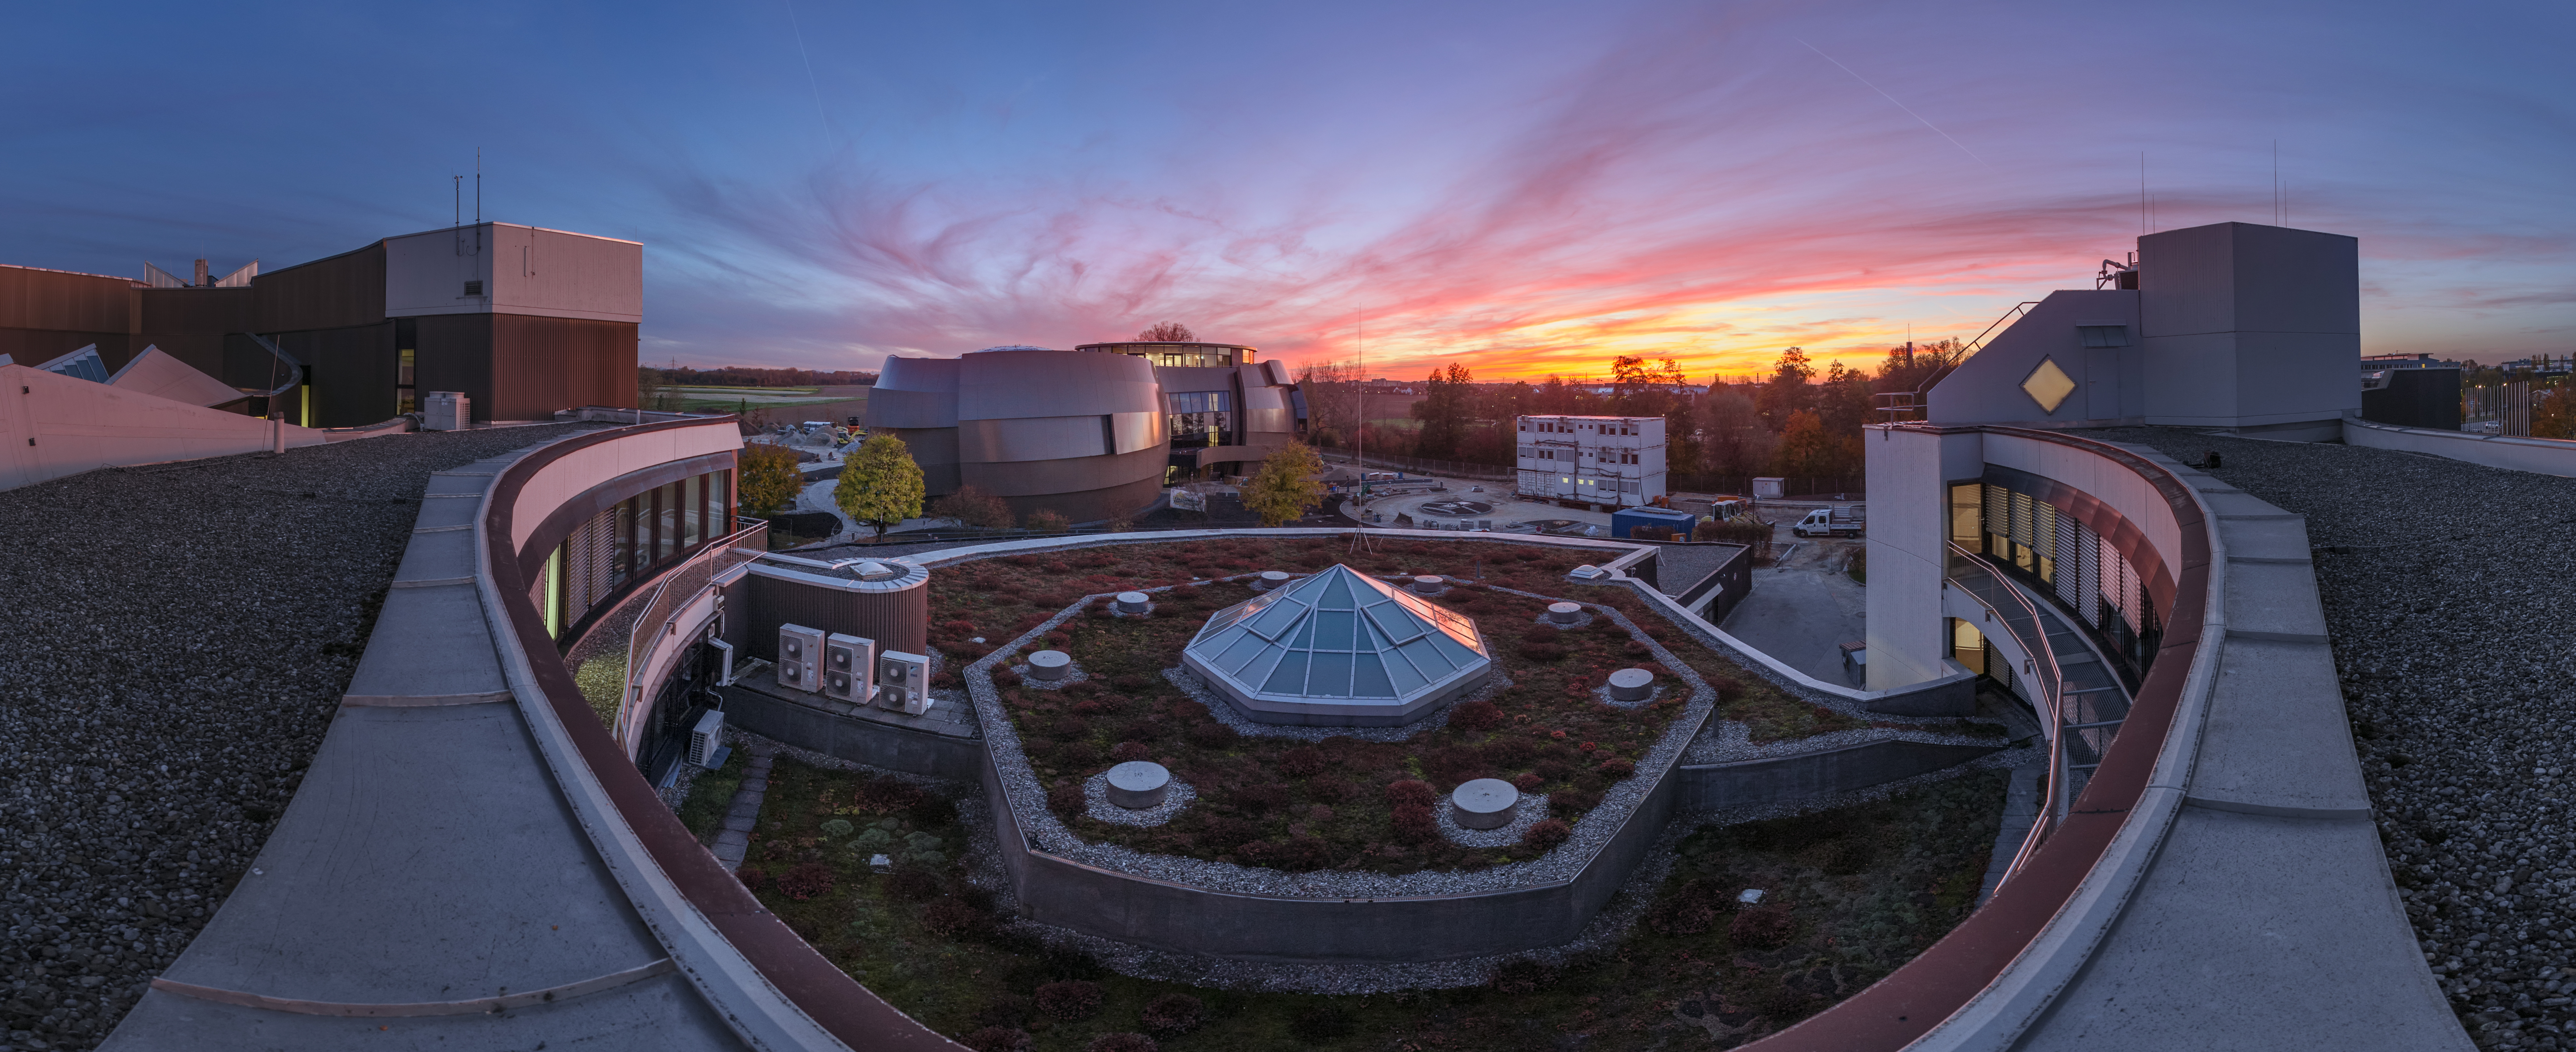

ESO Supernova at sunset

All of ESO’s observatories are based in Chile, but the organisation’s headquarters, and the newest exciting addition sits in Garching, a small city near Munich in Germany. This image shows a striking and unusual view of this new member of the ESO family — the ESO Supernova Planetarium & Visitor Centre.

The ESO Supernova has its official inauguration event on 26 April and will open for the public on 28 April. At its heart, the Supernova is a truly state-of-the-art planetarium that will visualise and project accurate, awe-inspiring, and fully immersive views of the Universe for audiences to enjoy. The building also houses a cutting-edge astronomy centre and exhibition space. To make things even more appealing, attendance and all activities will be free throughout 2018!

This image was taken by ESO Photo Ambassador Petr Horálek, reveals the curved arms of ESO headquarters reaching out toward the unique Supernova building, below a sky painted in beautiful, dusky oranges and pinks. Our Photo Ambassadors make the very most of the dark skies over ESO’s observatories to provide stunning views of the cosmos, which we then share with the public via outreach activities such as our Pictures of the Week.

Credit: P. Horálek/ESO